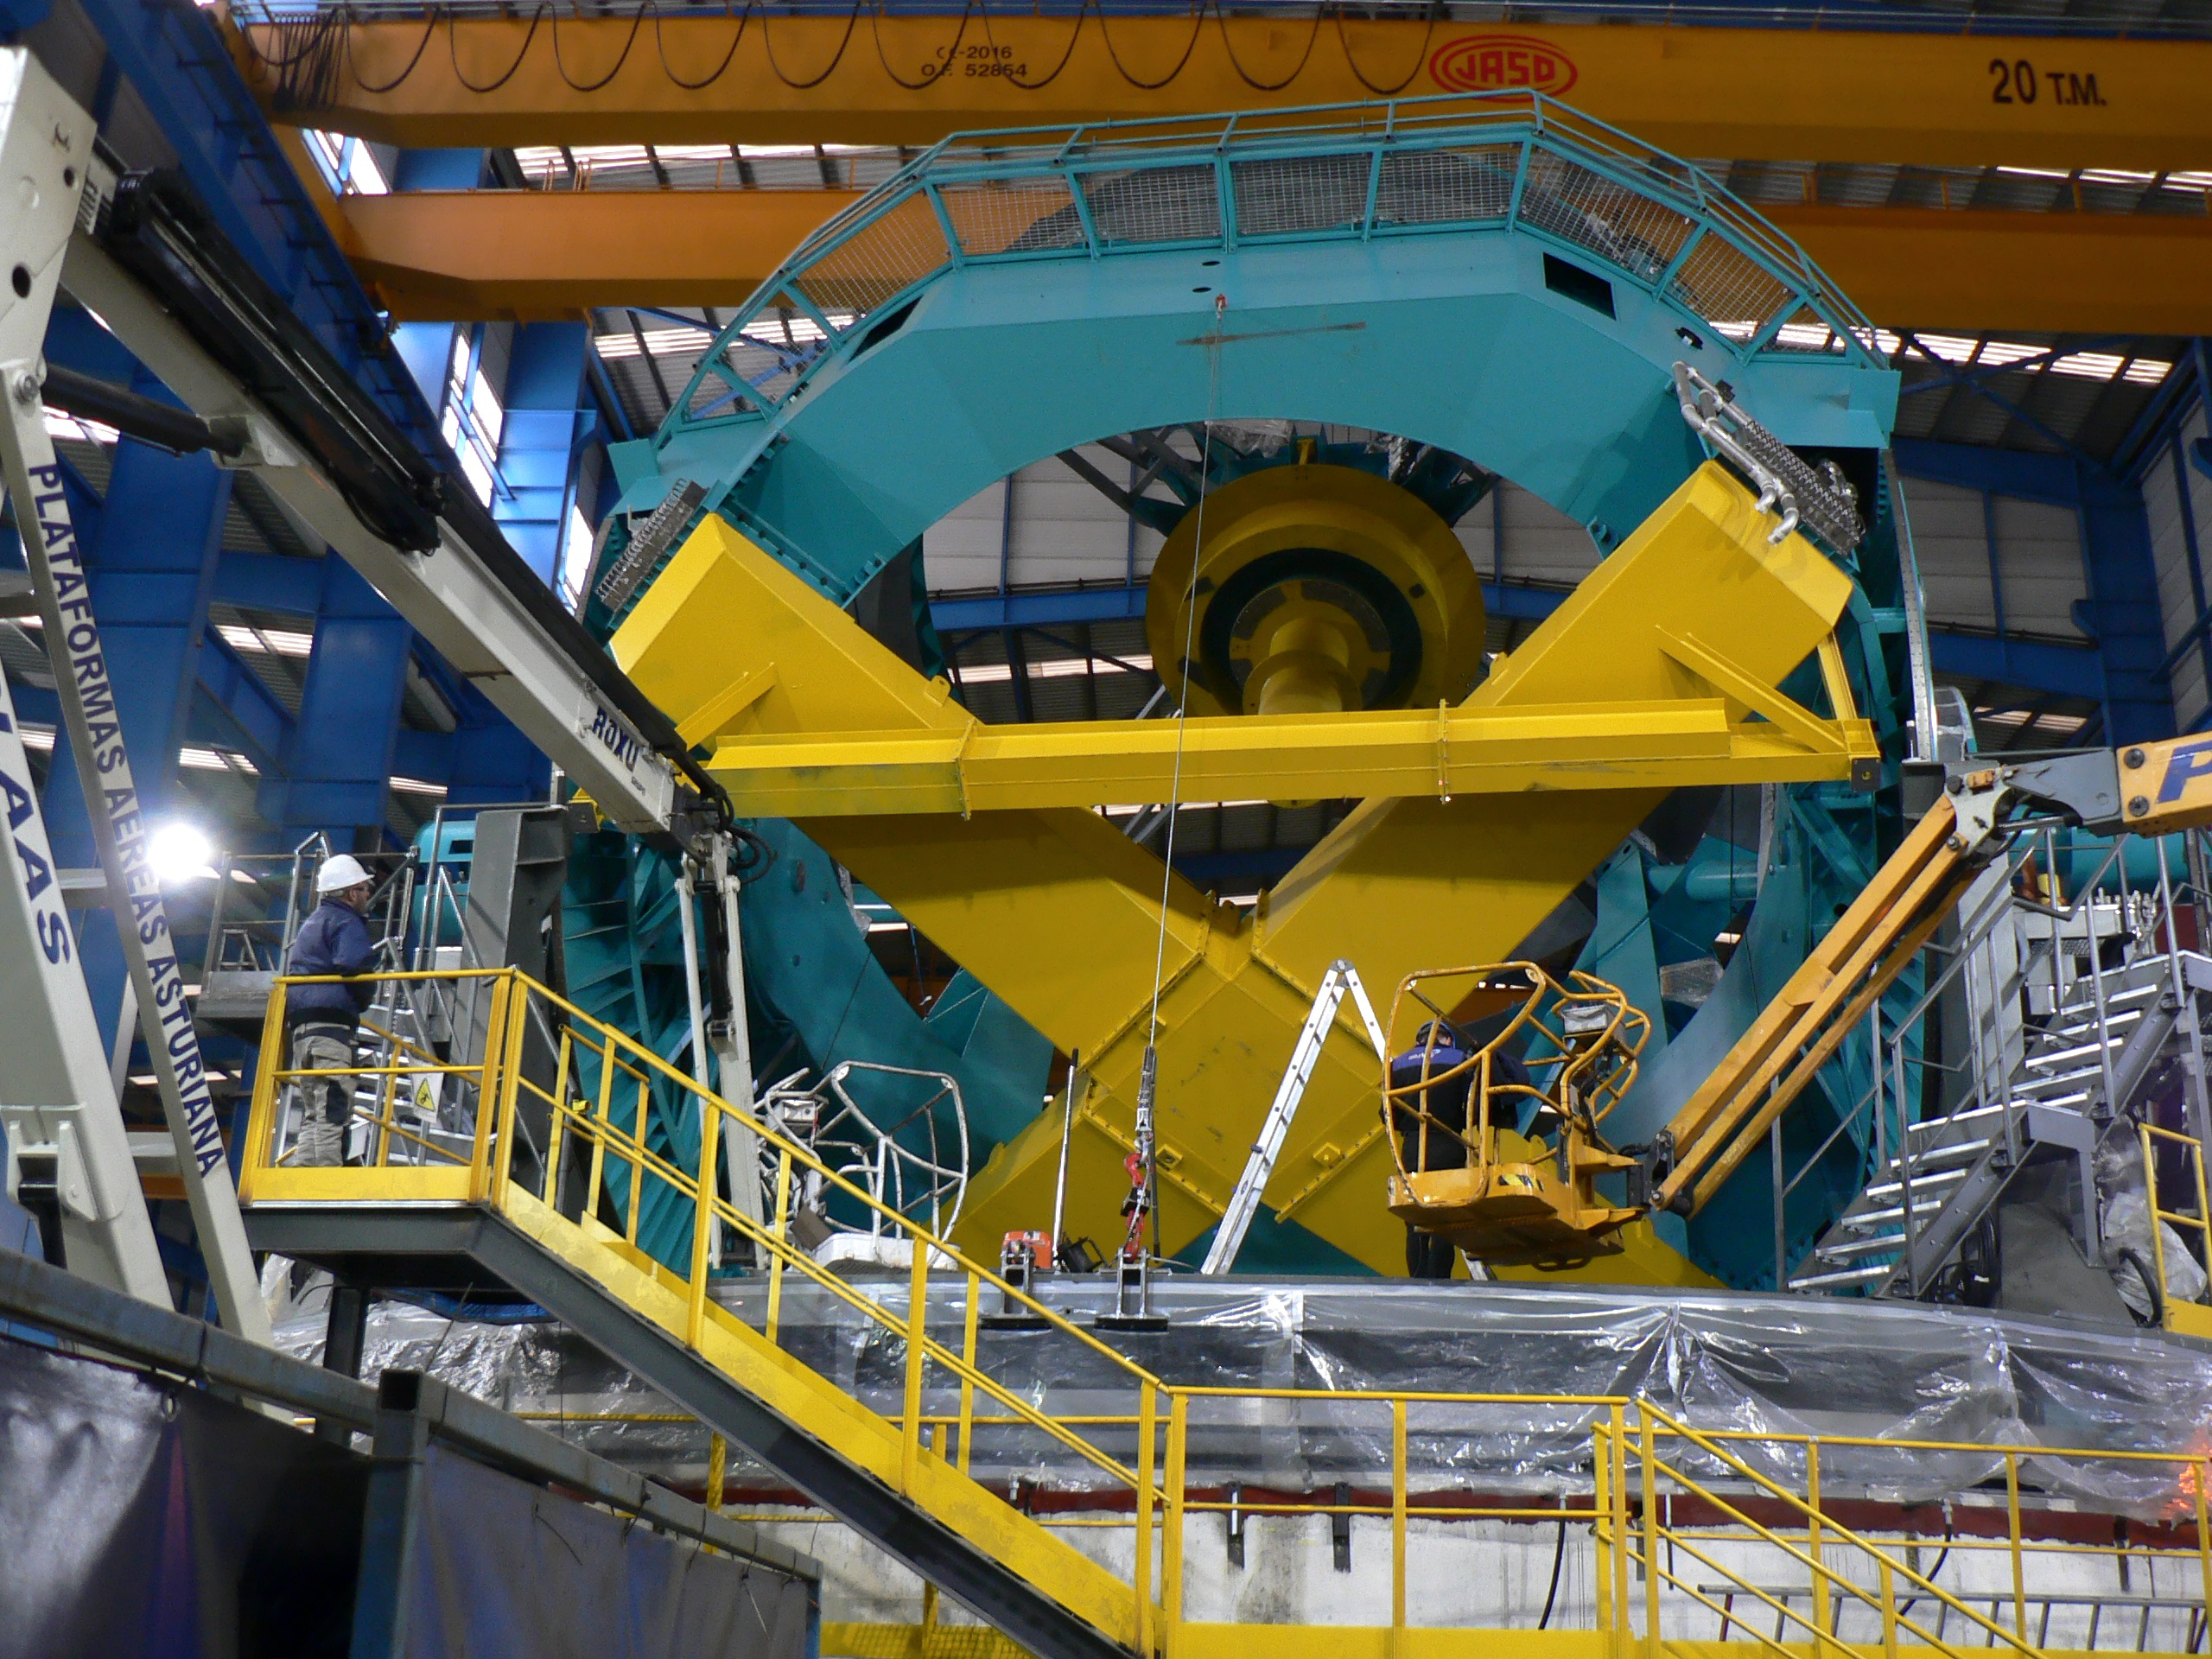

Elevation Axis Rotated on Hydrostatic Bearings

The elevation axis was successfully moved on the hydrostatic bearings last week. This photo features a rear view of the Telescope Mount Assembly (TMA)in the Asturfeito factory. The large yellow cross-shaped mass is a surrogate mass in place of the Primary-Tertiary Mirror (M1M3) Cell.

Credit: Rubin Observatory/NSF/AURA